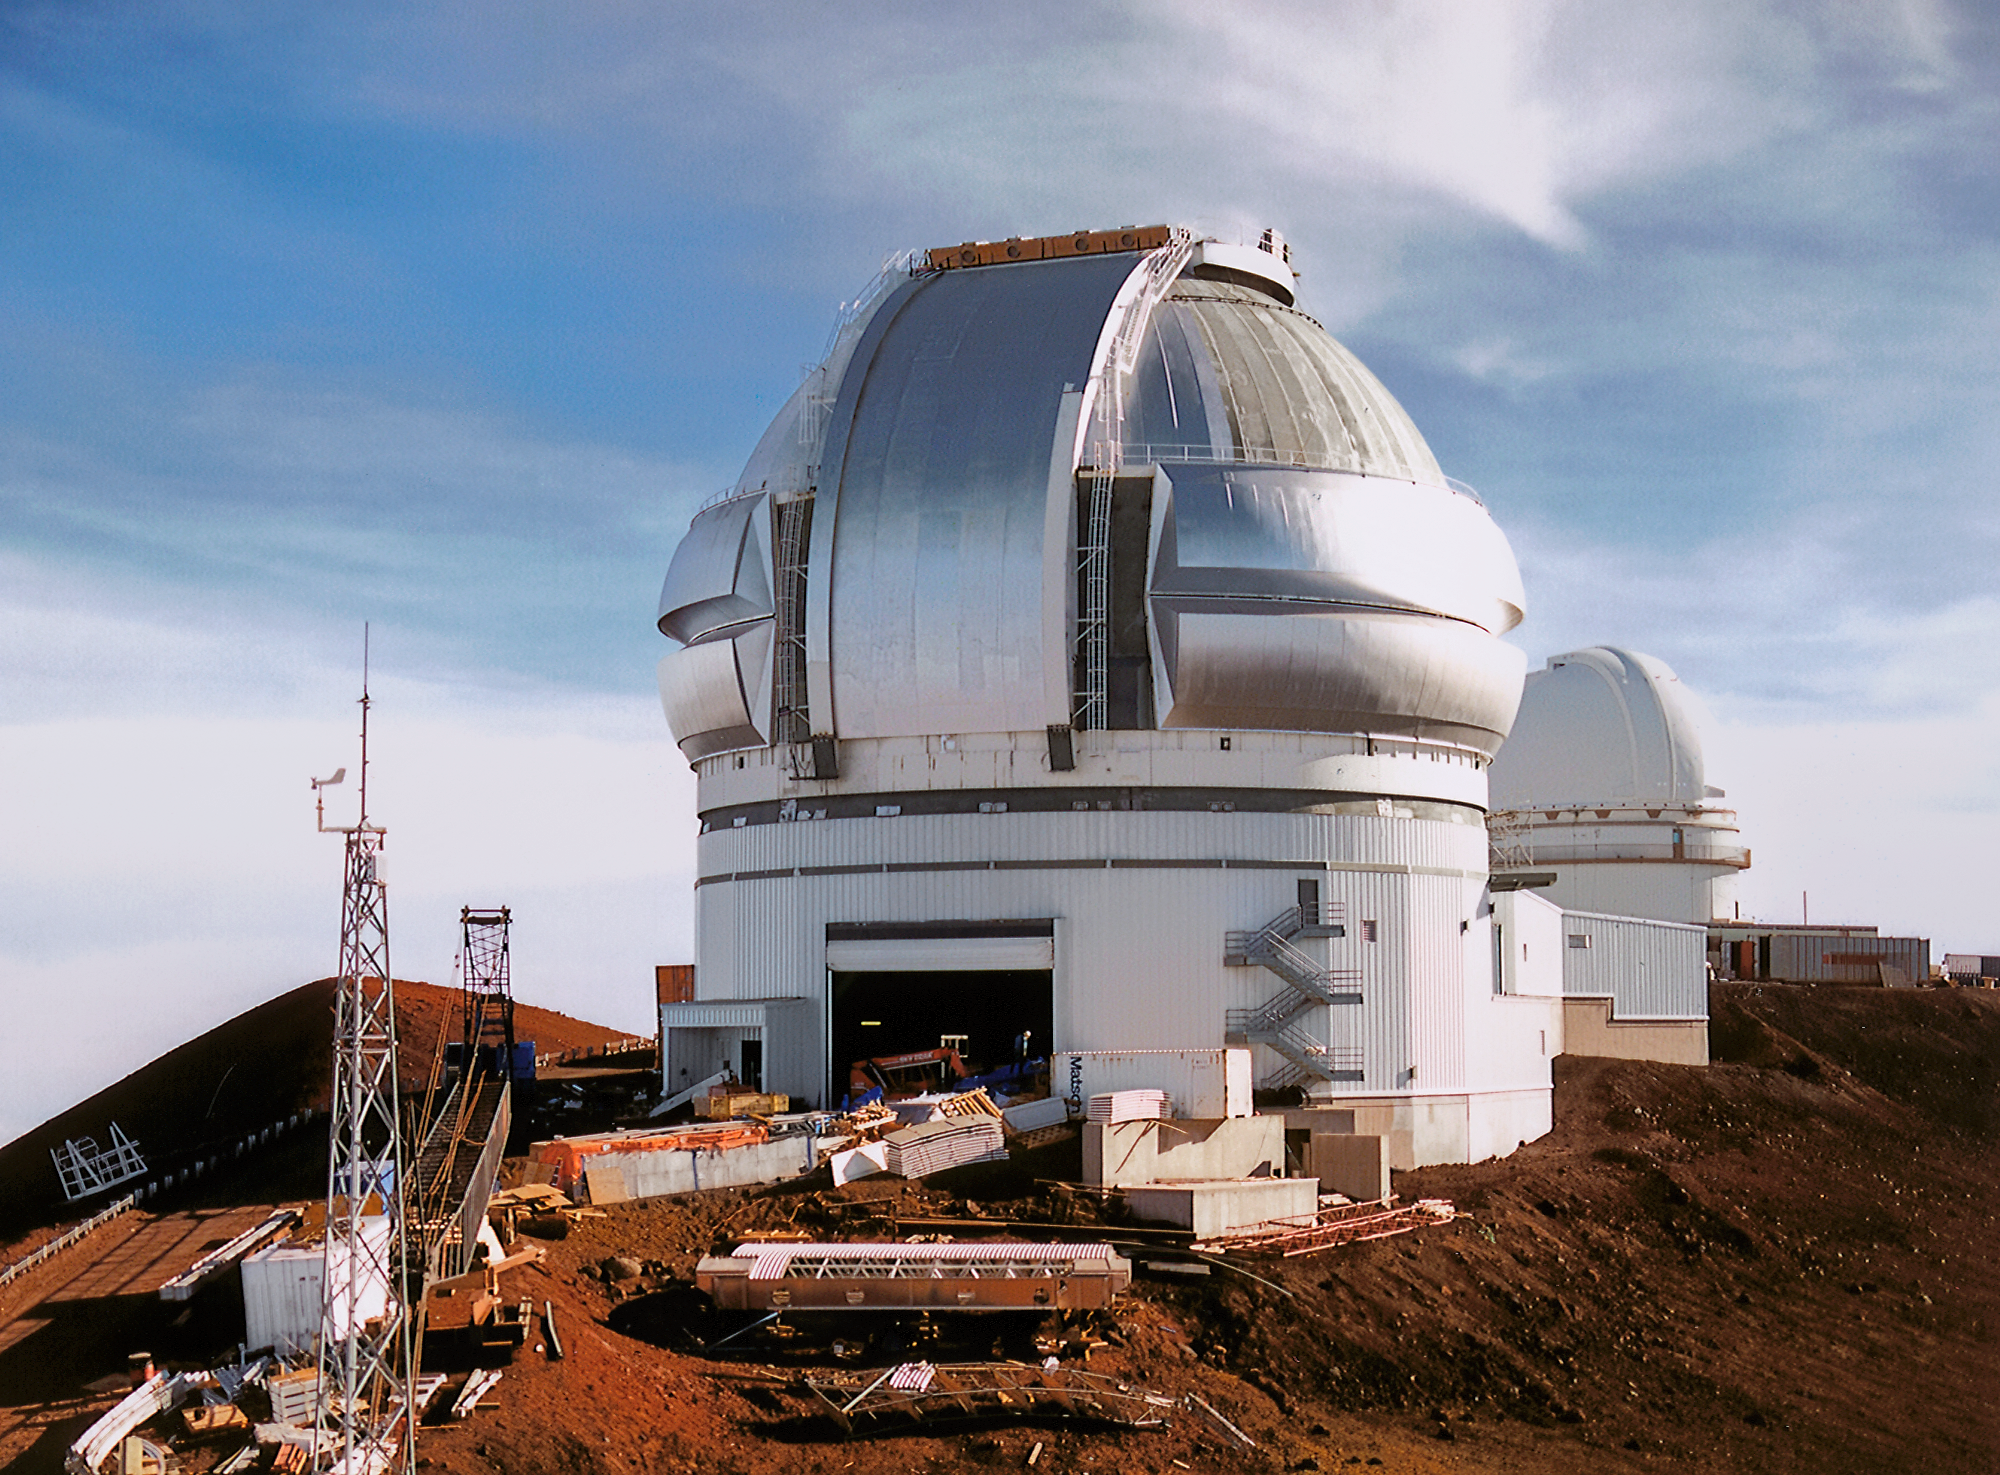

Gemini North Construction: Almost Finished

Looking from the Canada-France-Hawaii Telescope near the summit of Maunakea in Hawai‘i, the Gemini North telescope is beginning to look like an imposing structure. The dome is in weather tight condition with its vents closed. This image was captured on 27 October 1997, when the telescope was nearing the end of its construction phase.

Credit: NOIRLab/NSF/AURA